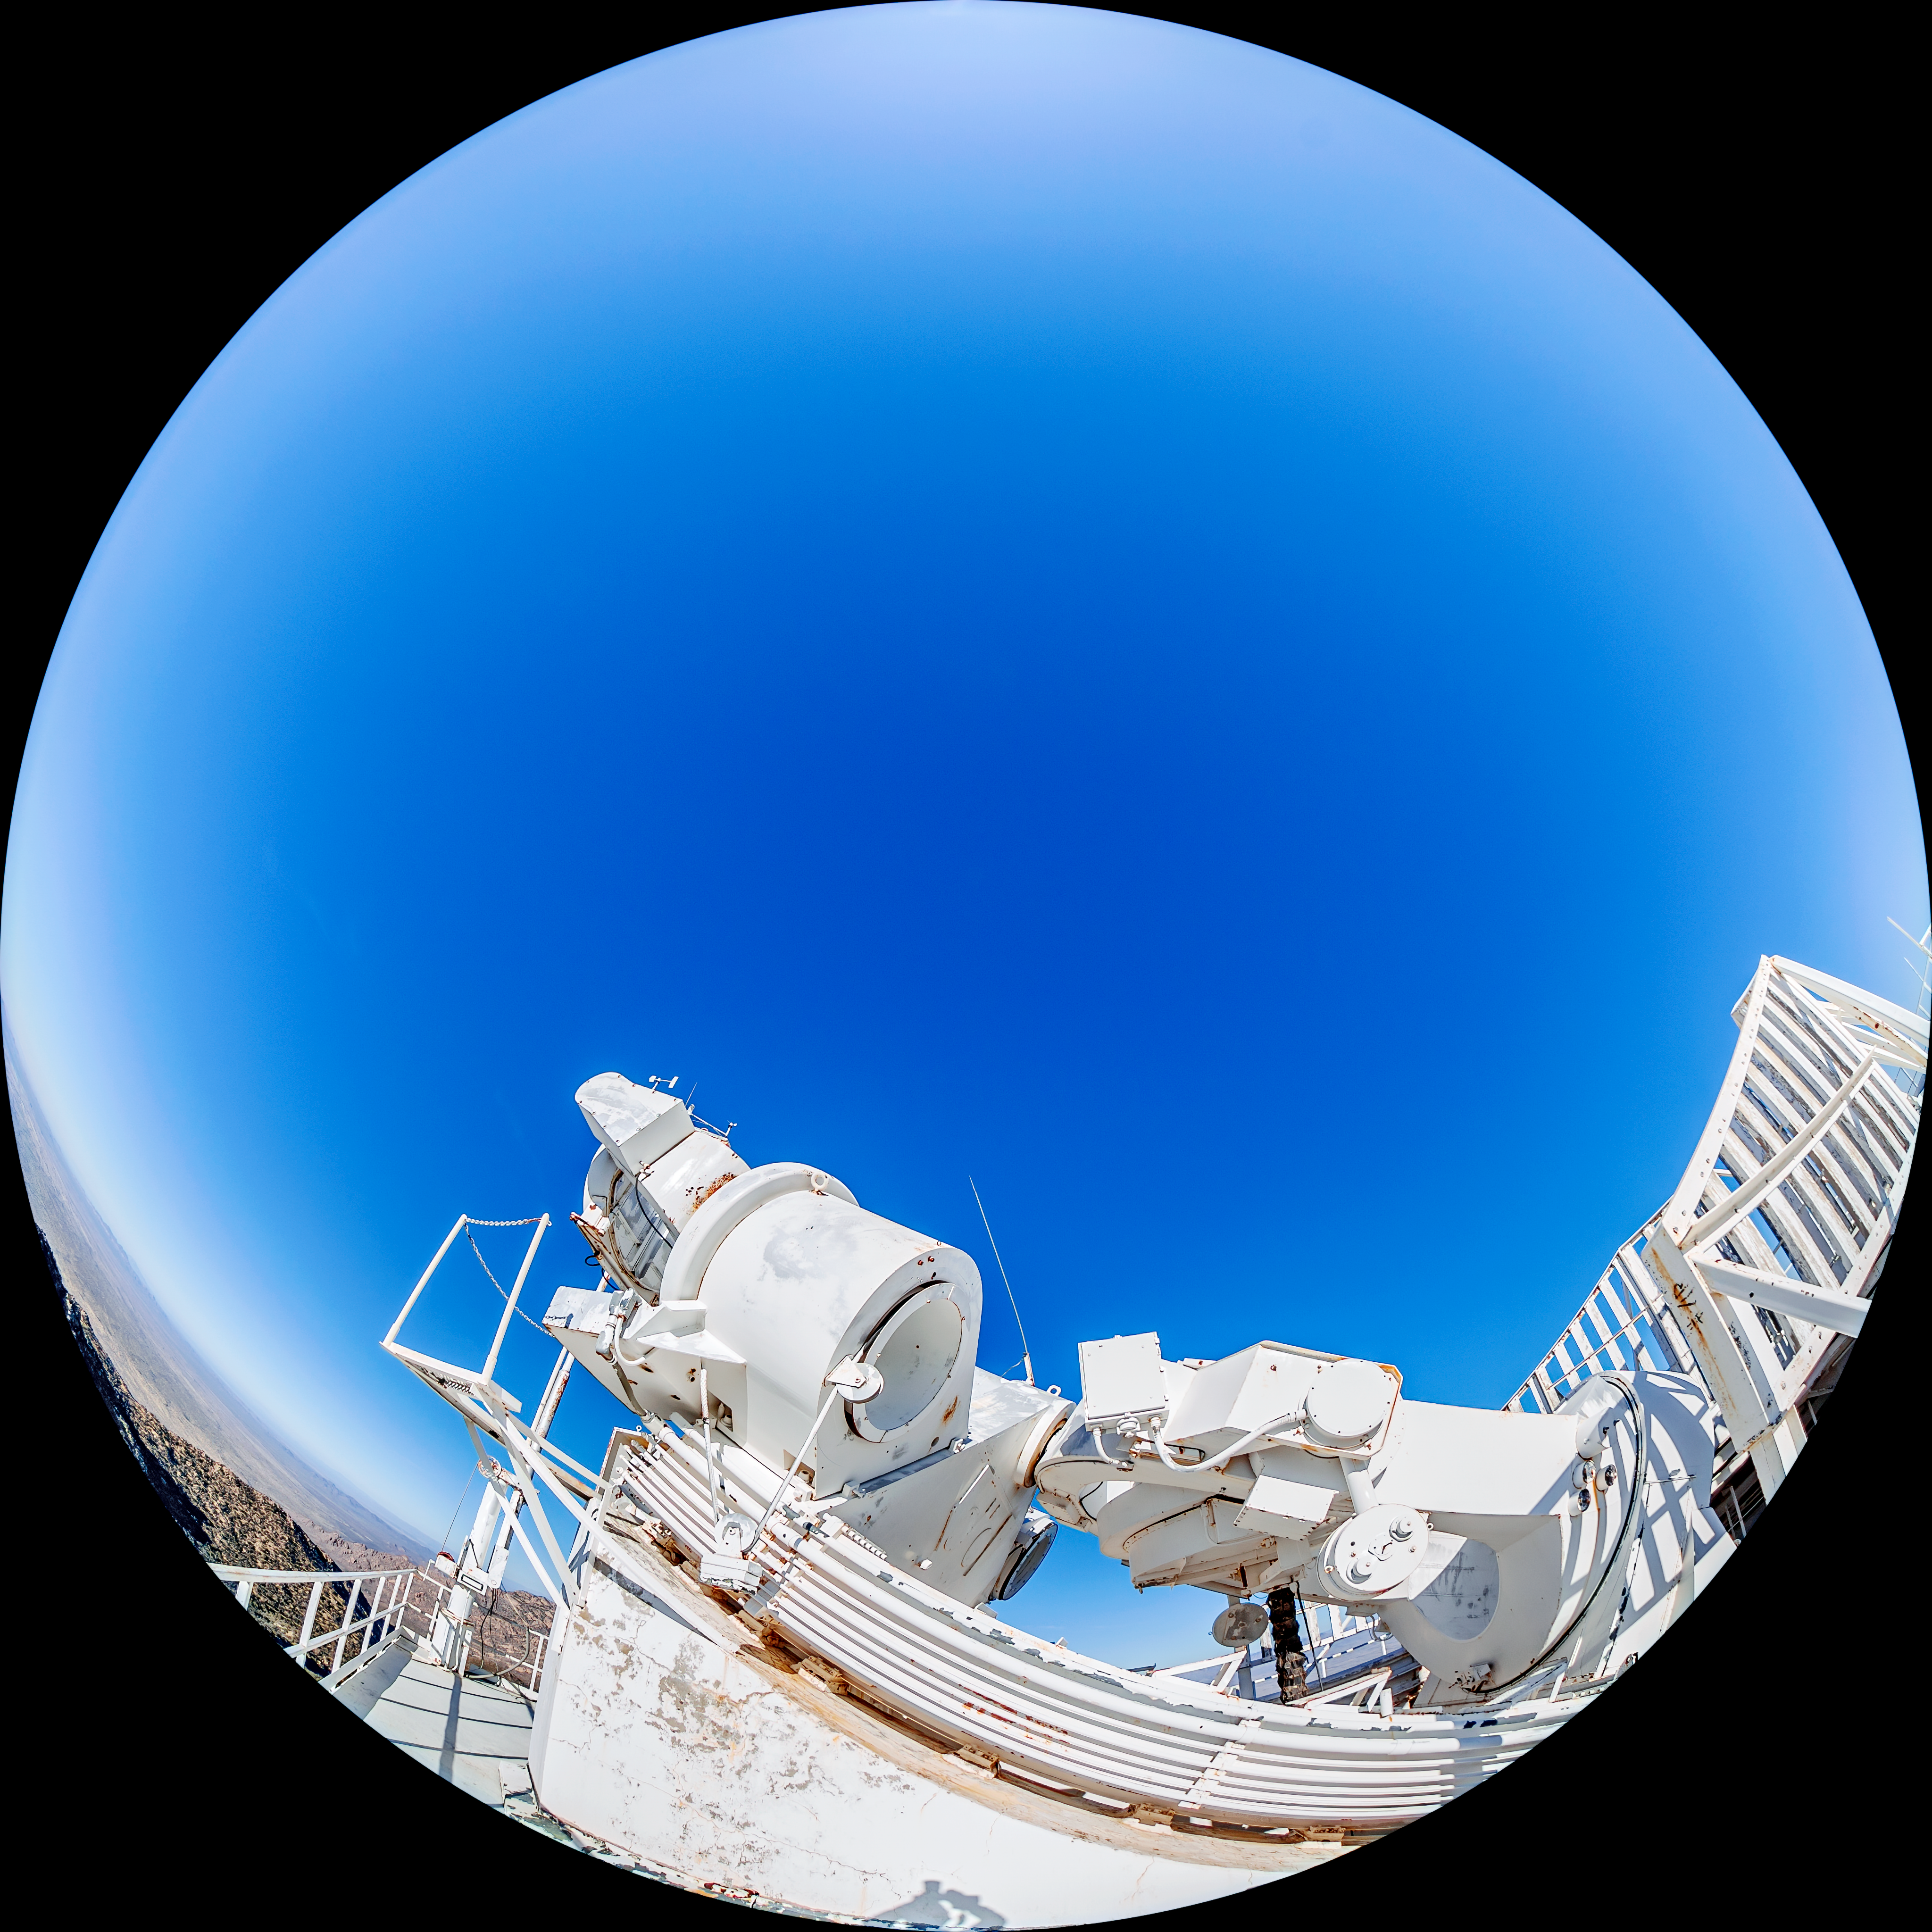

McMath-Pierce Solar Telescope

The McMath-Pierce Solar Telescope located at Kitt Peak National Observatory (KPNO), a Program of NSF NOIRLab.

Credit: KPNO/NOIRLab/NSF/AURA/T. Matsopoulos